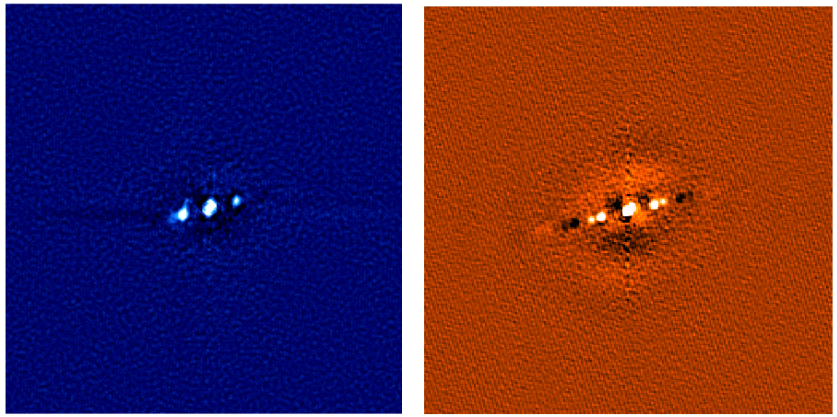

NESSI Triple Star System

Reconstructed images of a triple star system observed by NESSI on the WIYN 3.5-meter Telescope at Kitt Peak National Observatory at 562 nm (left panel) and 832 nm (right panel).

Credit: NOIRLab/NSF/AURA